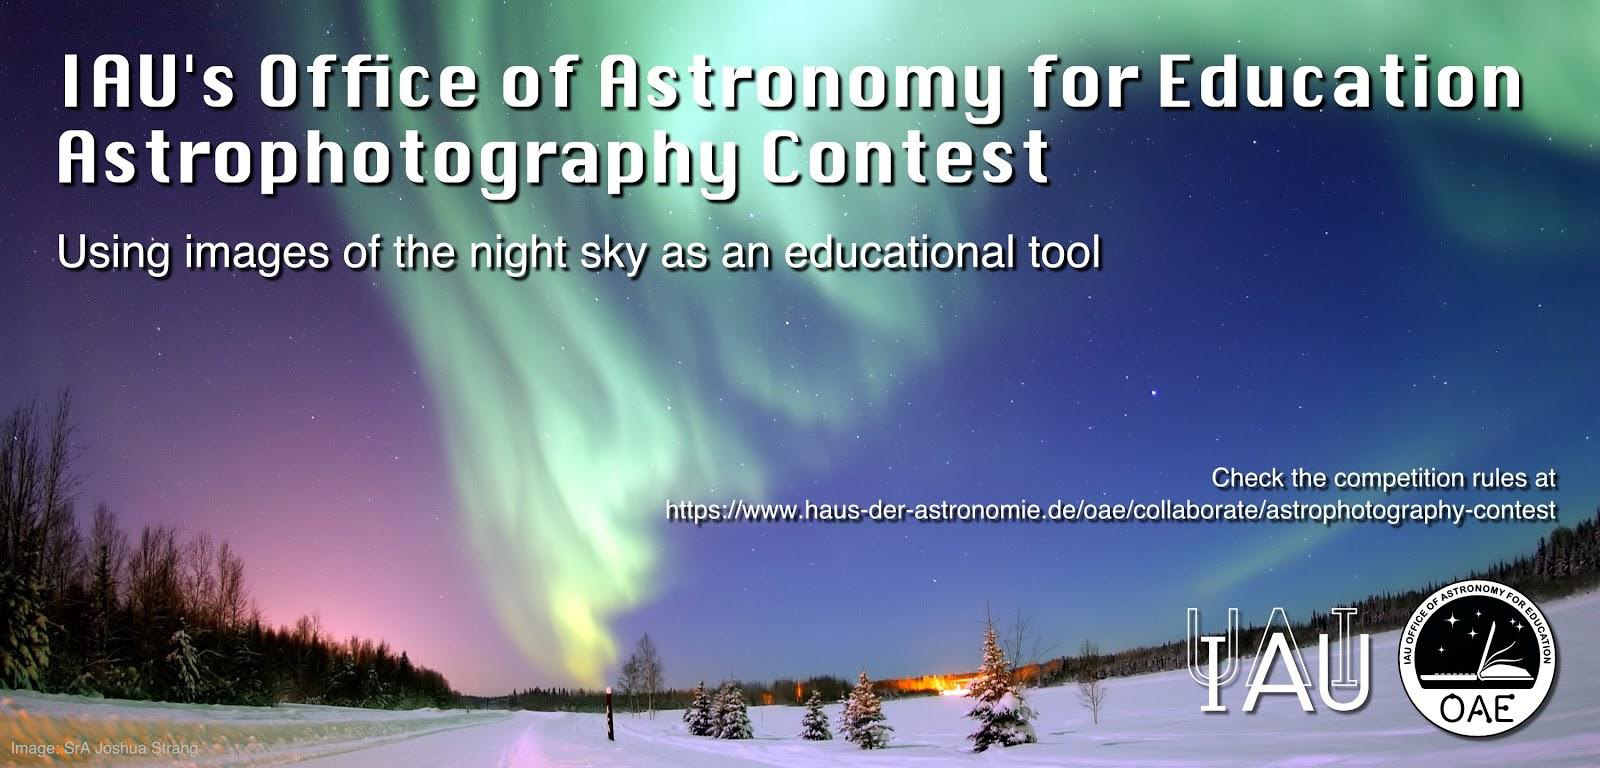

Key graphic for OAE Astrophotography Contest

Key graphic for OAE Astrophotography Contest.

Credit: IAU/OAE